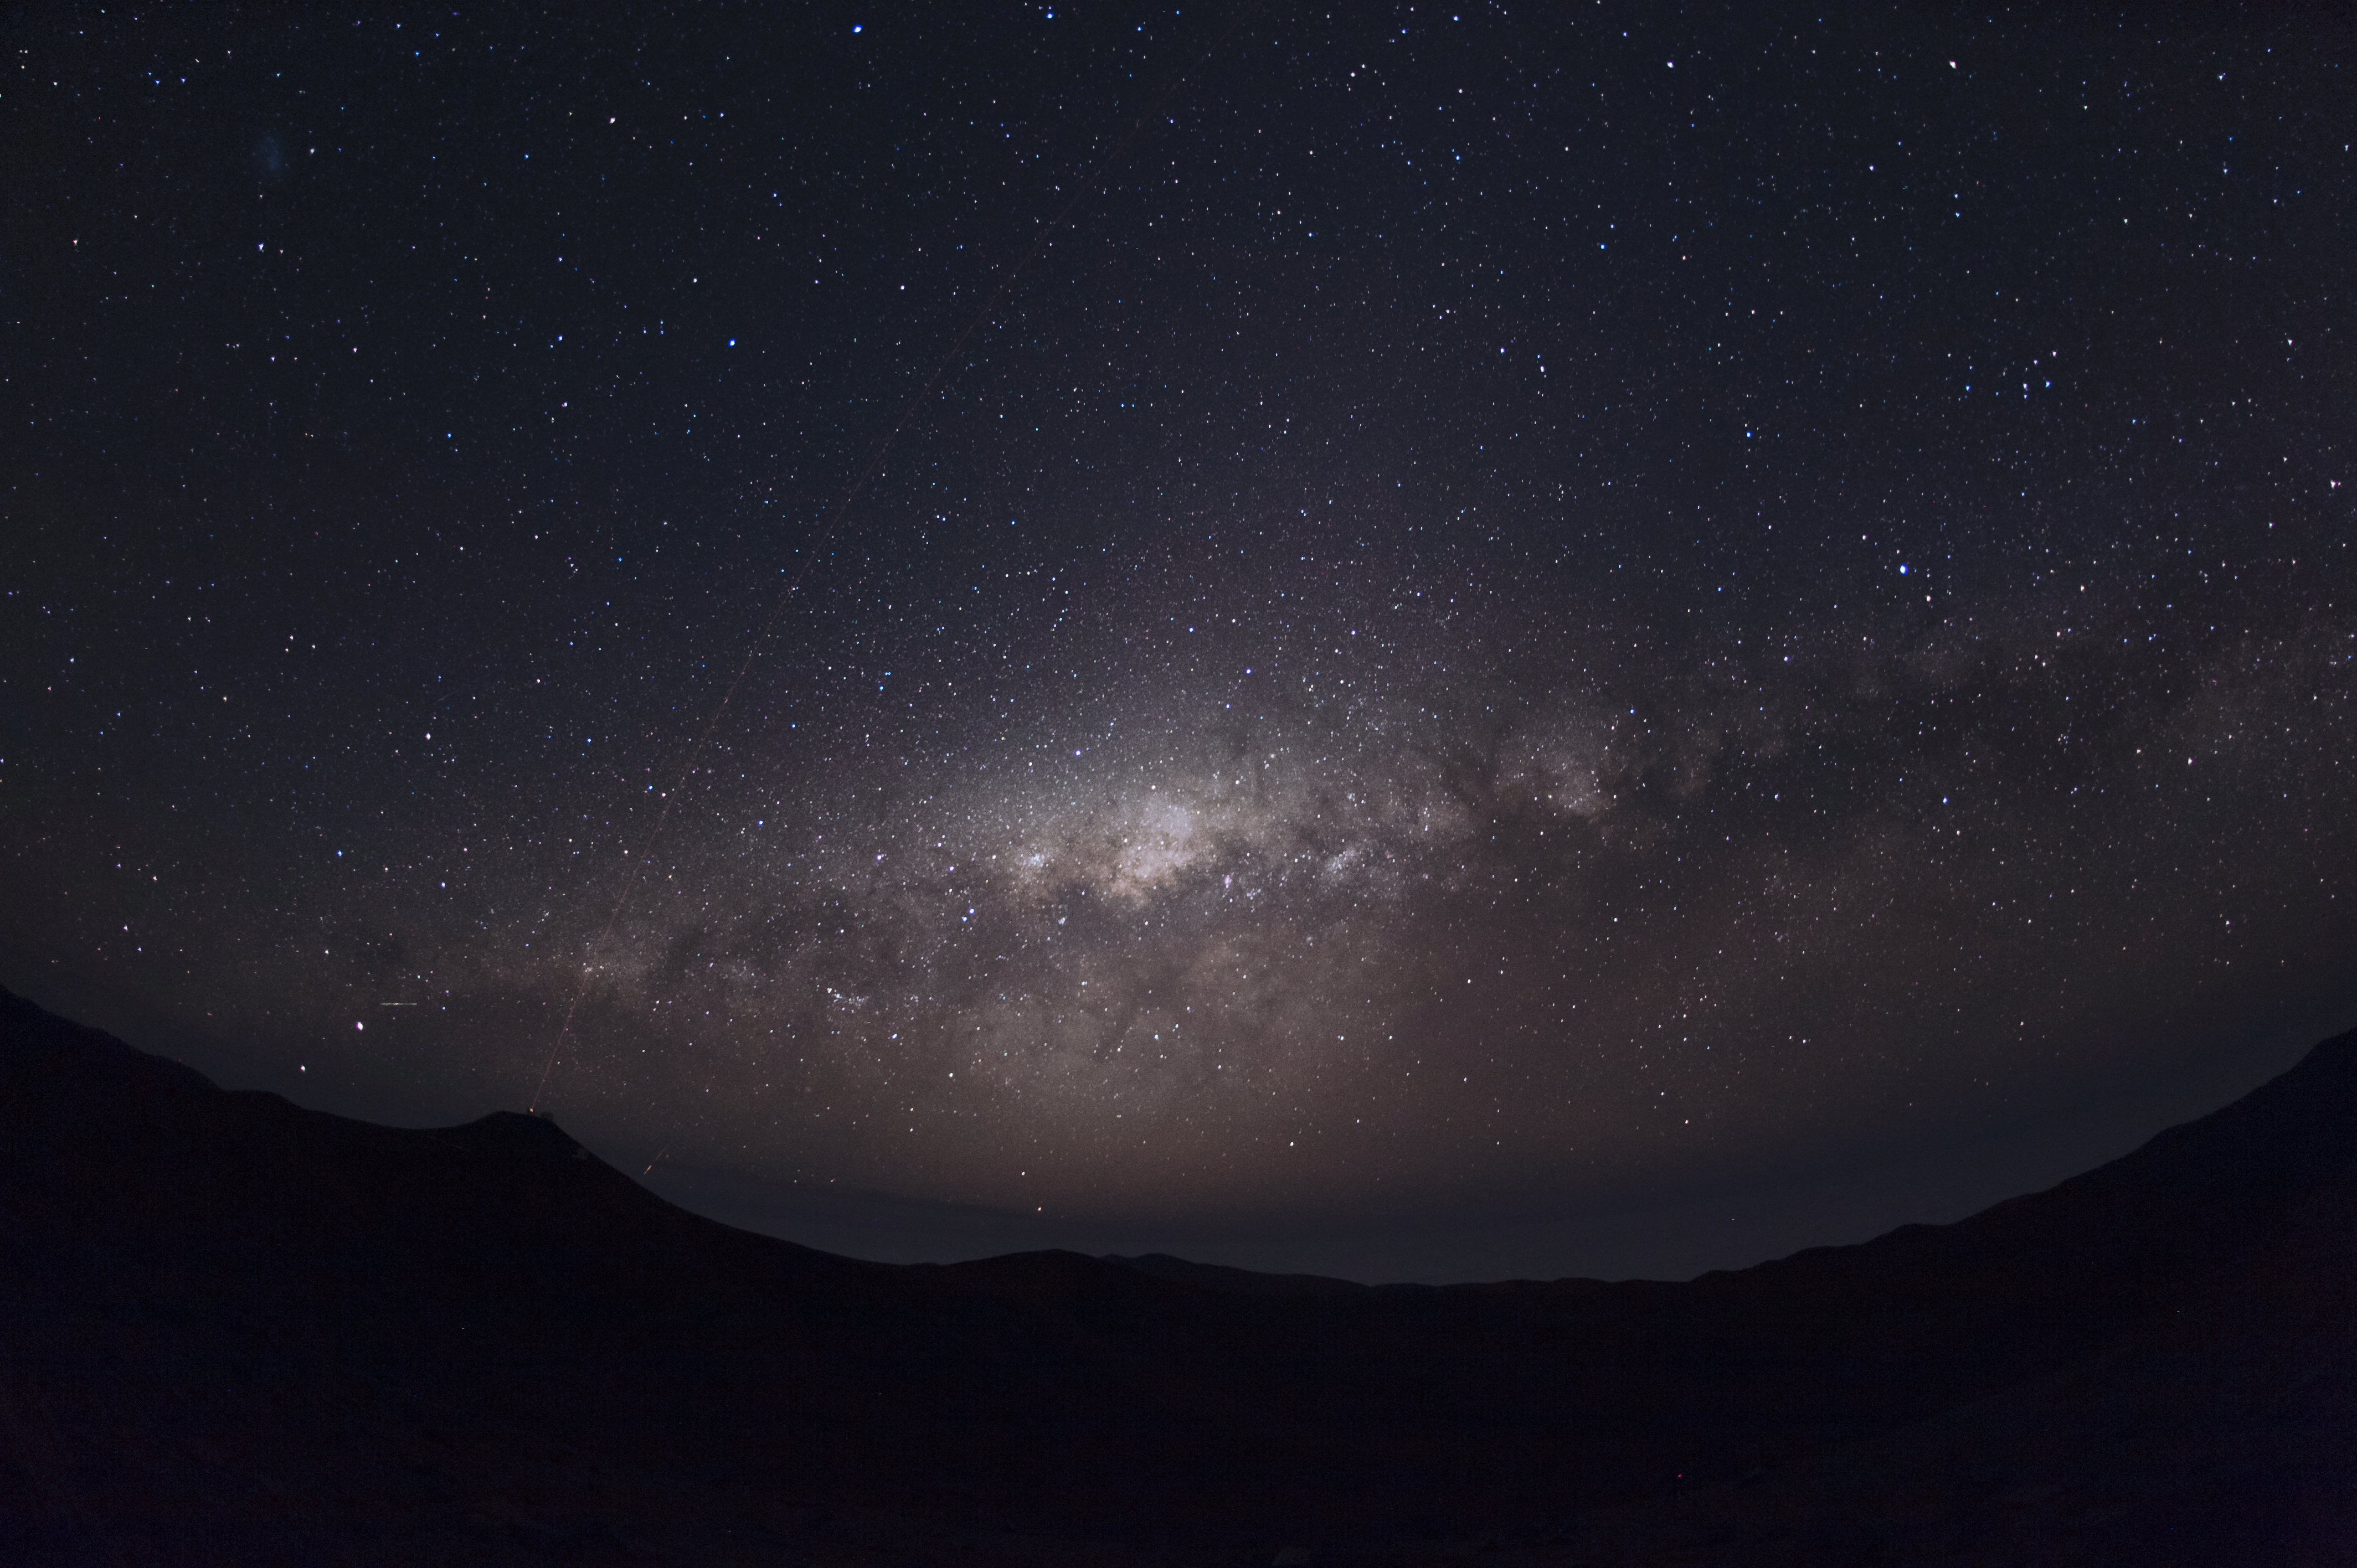

Sweeping vista over Paranal

An impressive vista of the southern skies over Paranal observatory. The Laser Guide Star of the VLT can be faintly seen splitting the night.

Credit: ESO/C. Malin